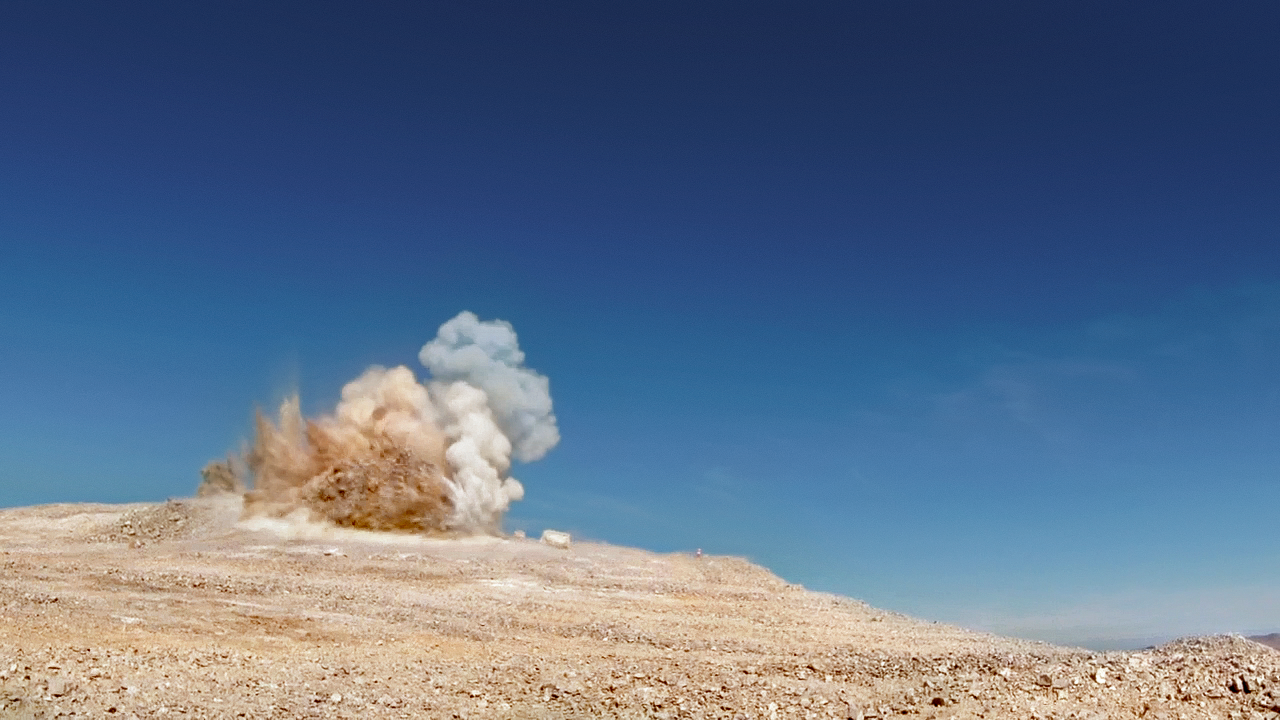

Screenshot of ESOcast 66

Screenshot of ESOcast 66: A Groundbreaking Event for the E-ELT

Credit: ESO